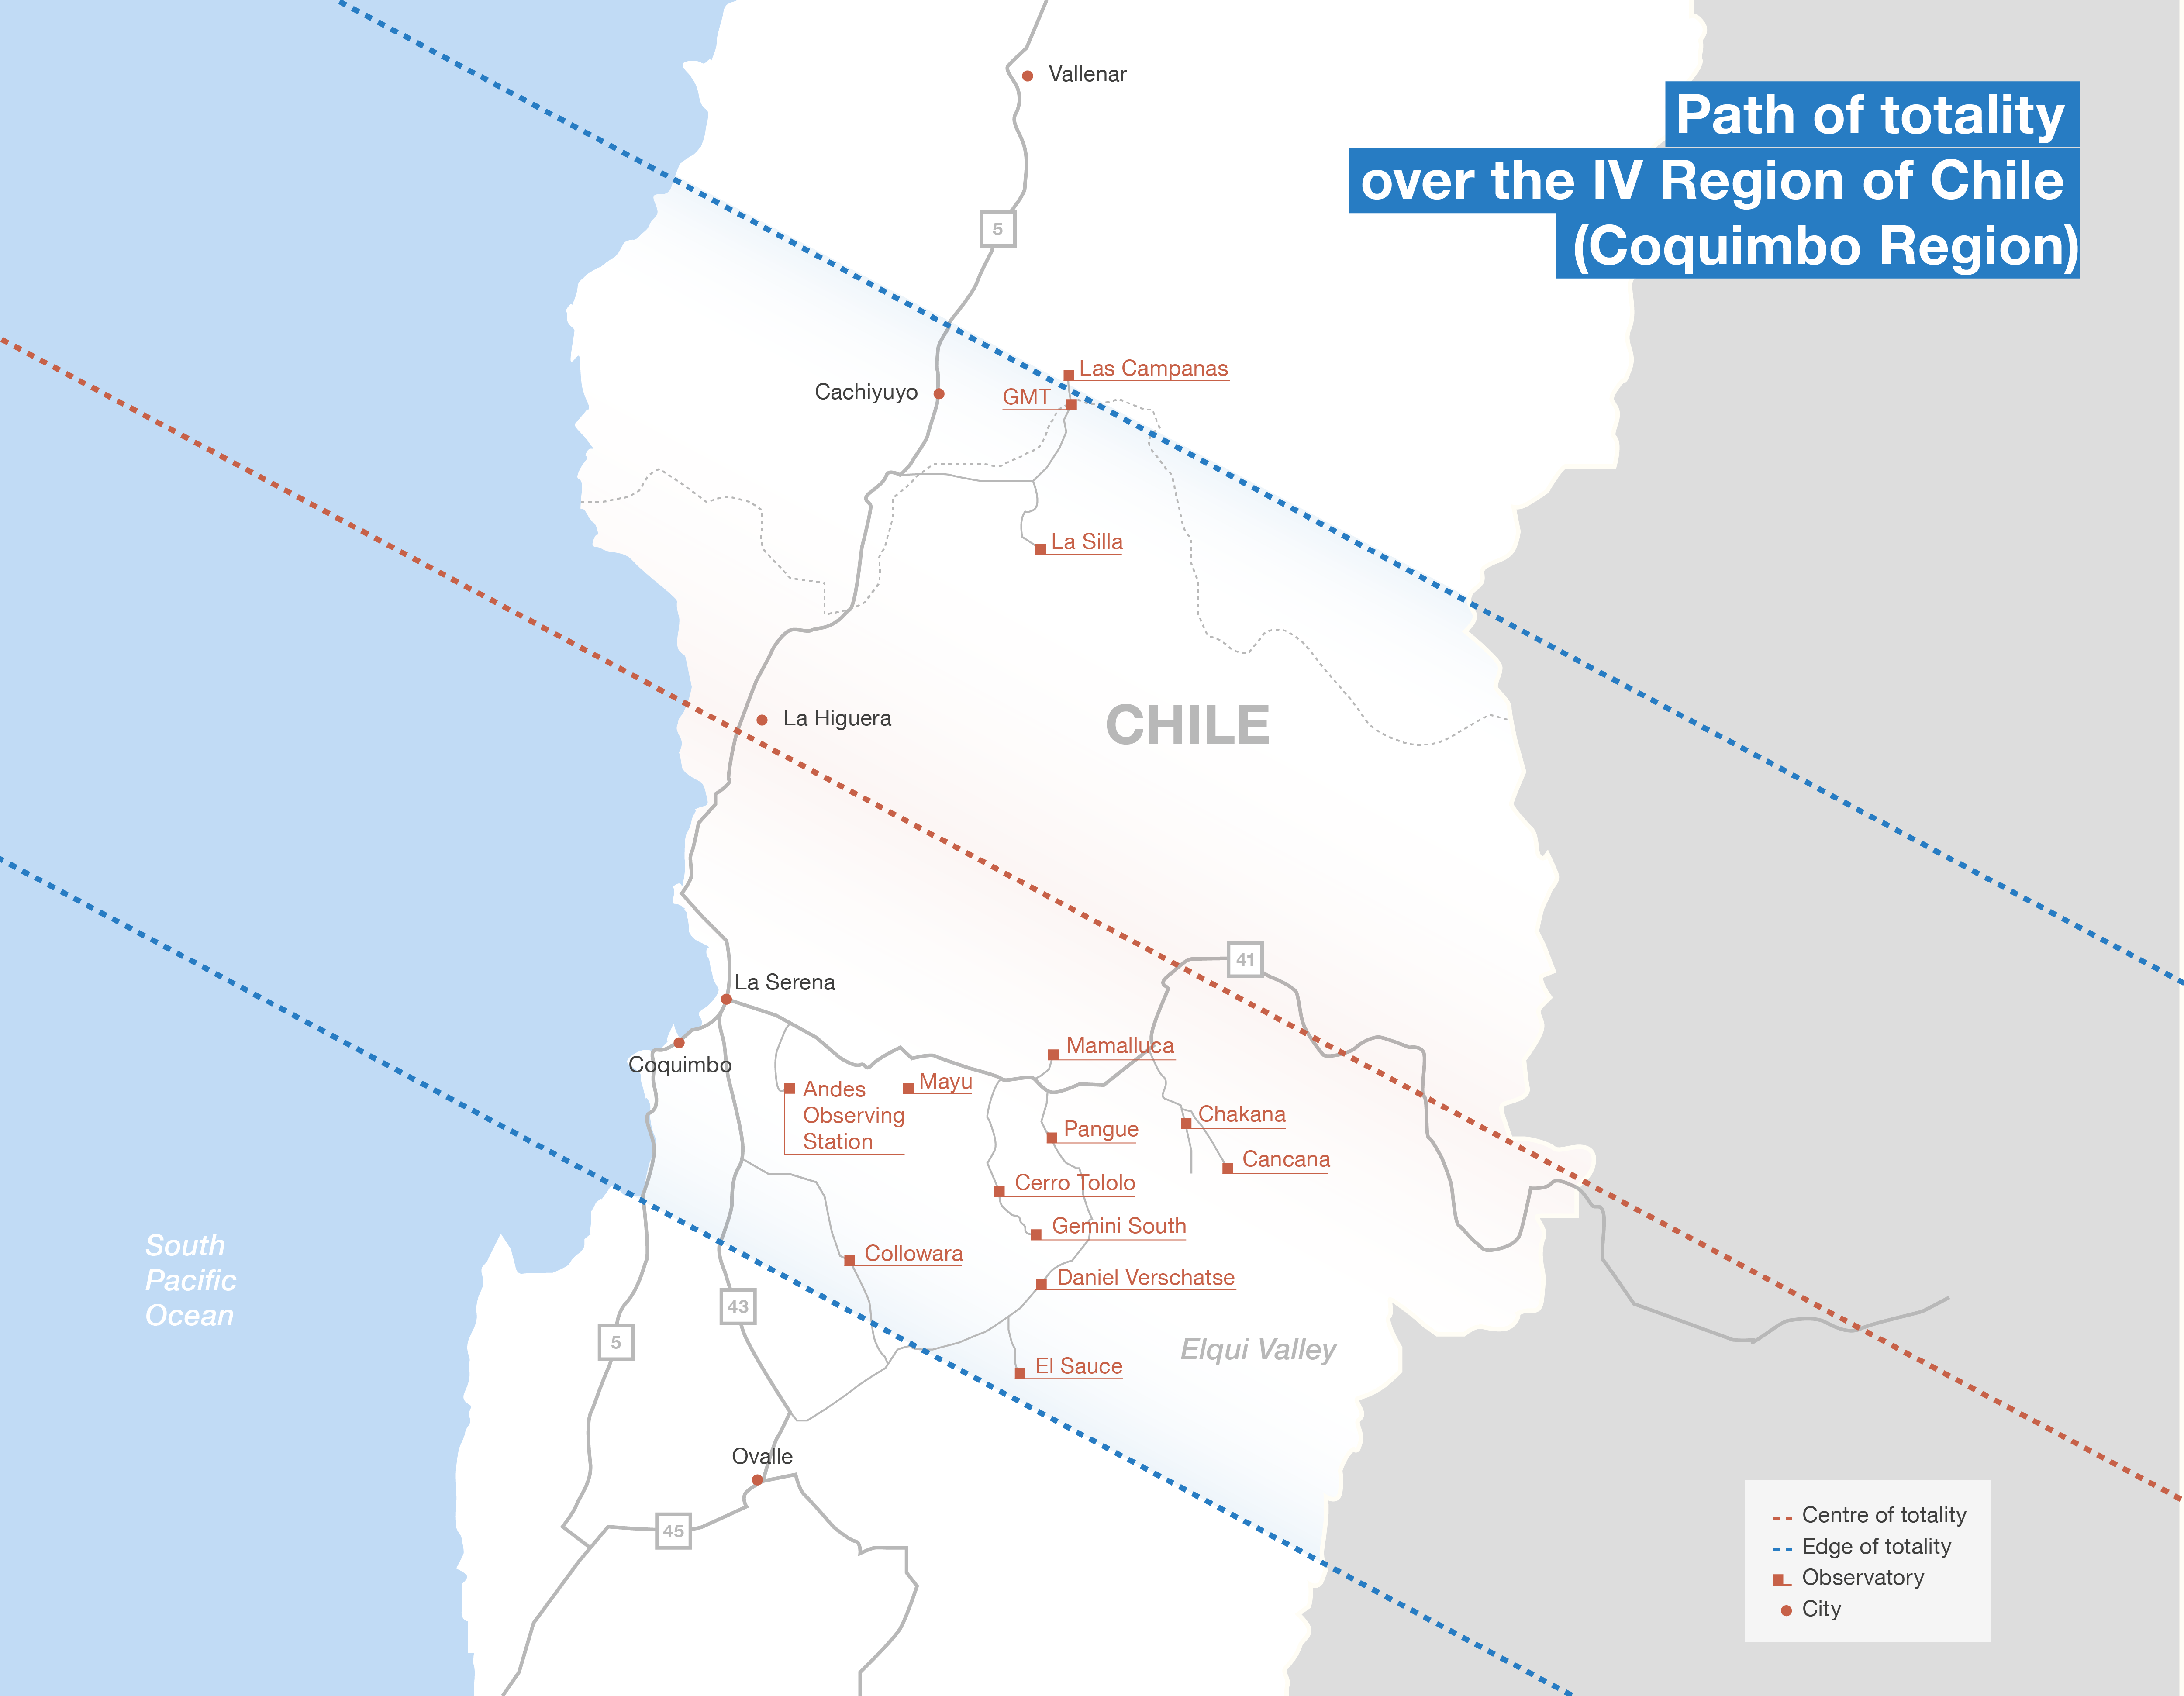

Total solar eclipse path in Chile

This map shows the location of some observatories in Chile and the total solar eclipse path on 2 July 2019. More information on the ESO eclipse activities is available on its dedicated website.

Credit: ESO